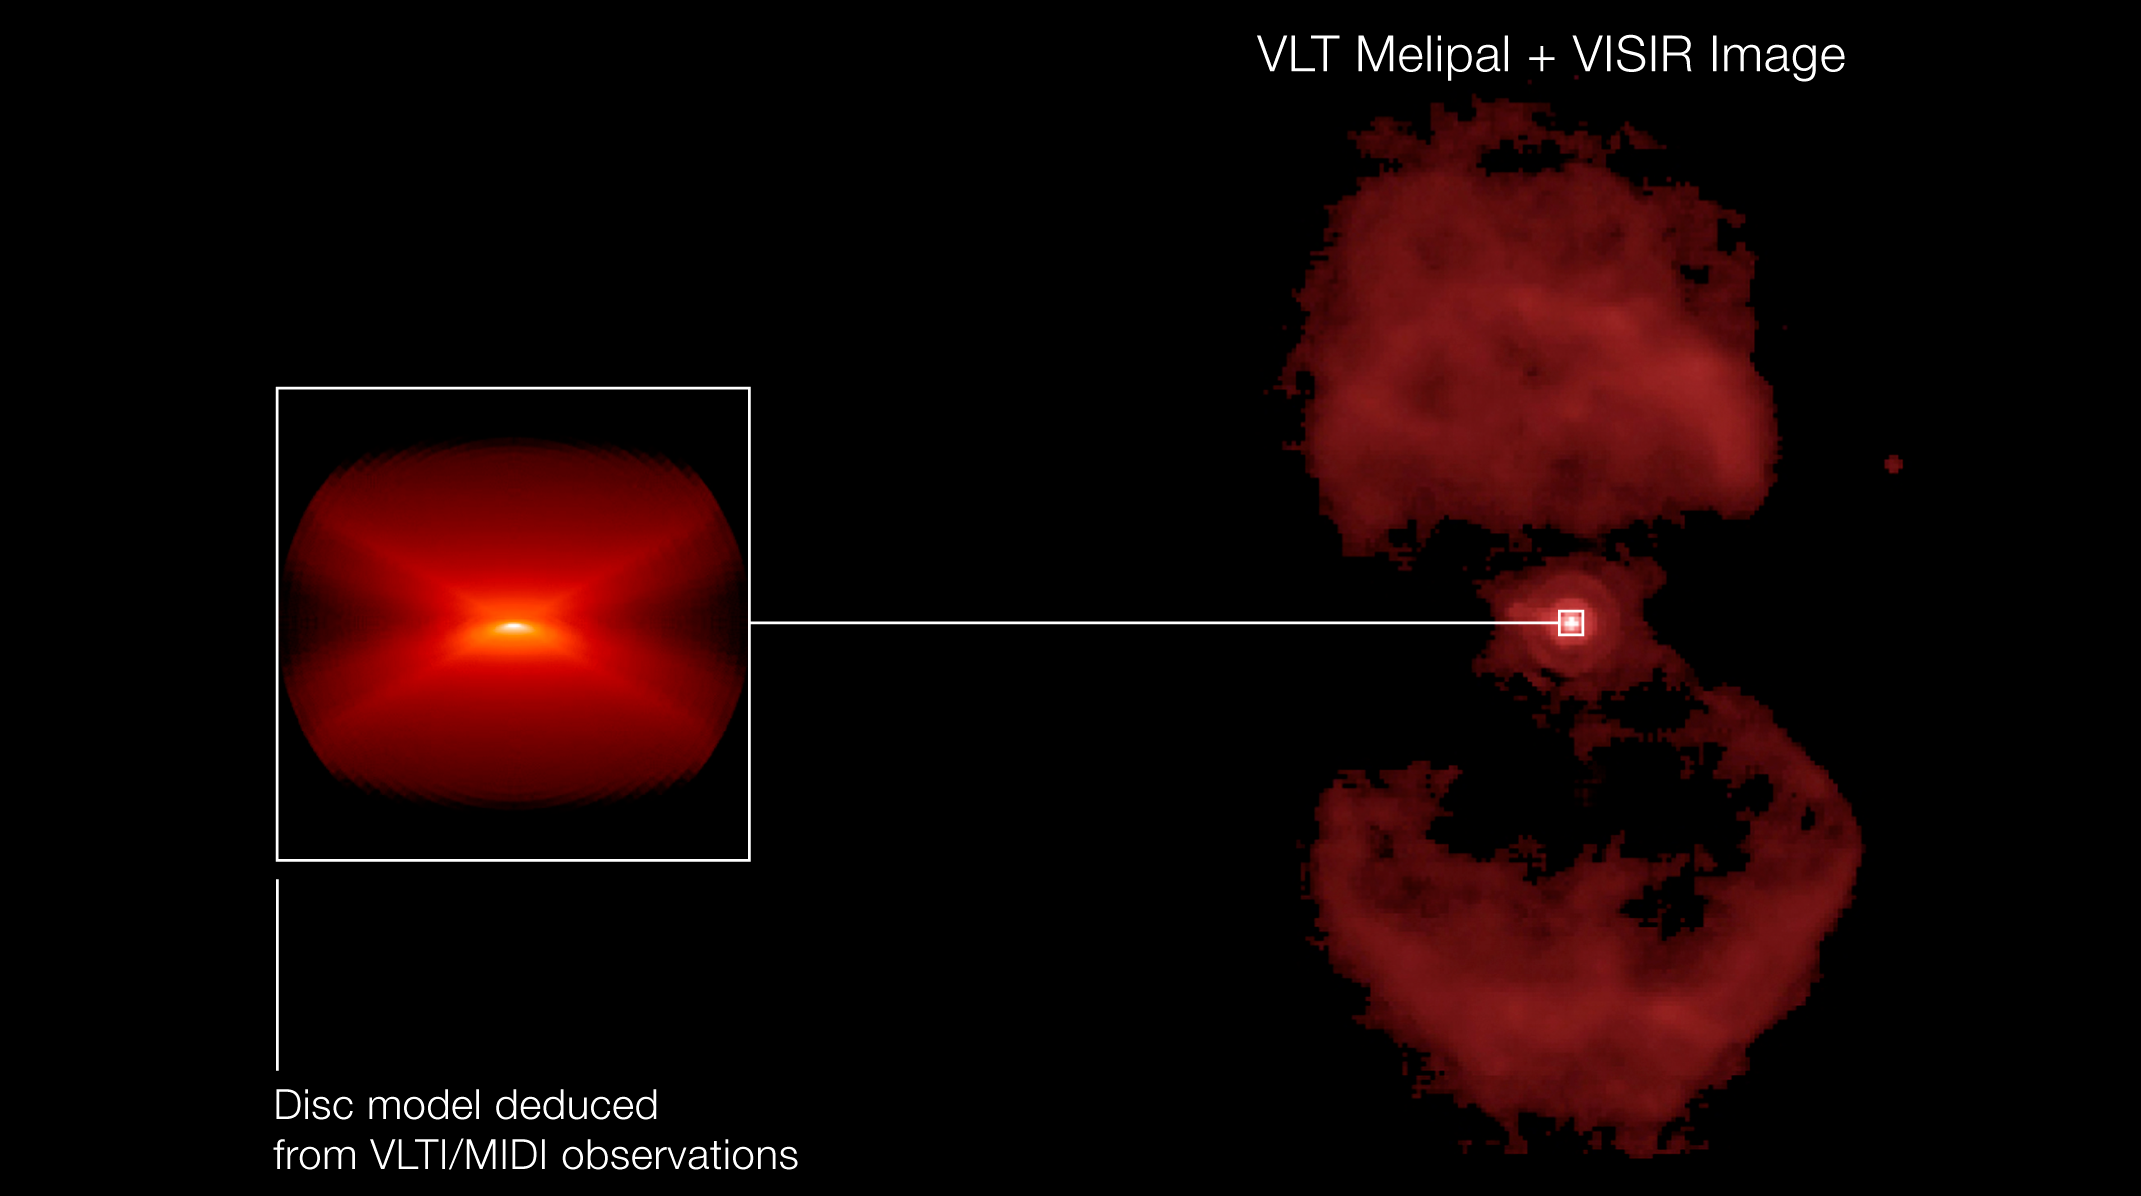

A disc in the Ant Nebula

Using ESO's Very Large Telescope Interferometer, astronomers have uncovered a disc in the heart of the Ant Nebula. The disc seems, however, too 'skinny' to explain how the nebula got its intriguing ant-like shape. The image on the right shows a previously taken image of the Ant Nebula, in the mid-infrared, with the VLT Imager and Spectrometer for the mid-InfraRed (VISIR). The image on the left shows a model of the dusty disc the astronomers uncovered with the MID-infrared Interferometric instrument (MIDI), which combined the light from two 8.2-m VLT Unit Telescopes. The lower part of the image representing the southern lobe is brighter, for this lobe is closer to our line-of-sight. The major axis of the flat, nearly edge-on disc is perpendicular to the axis of the bipolar lobes of the nebula. The disc extends from about 9 times the mean distance between the Earth and the Sun (9 Astronomical Units or 9 AU) to more than 500 AU.

Credit: ESO